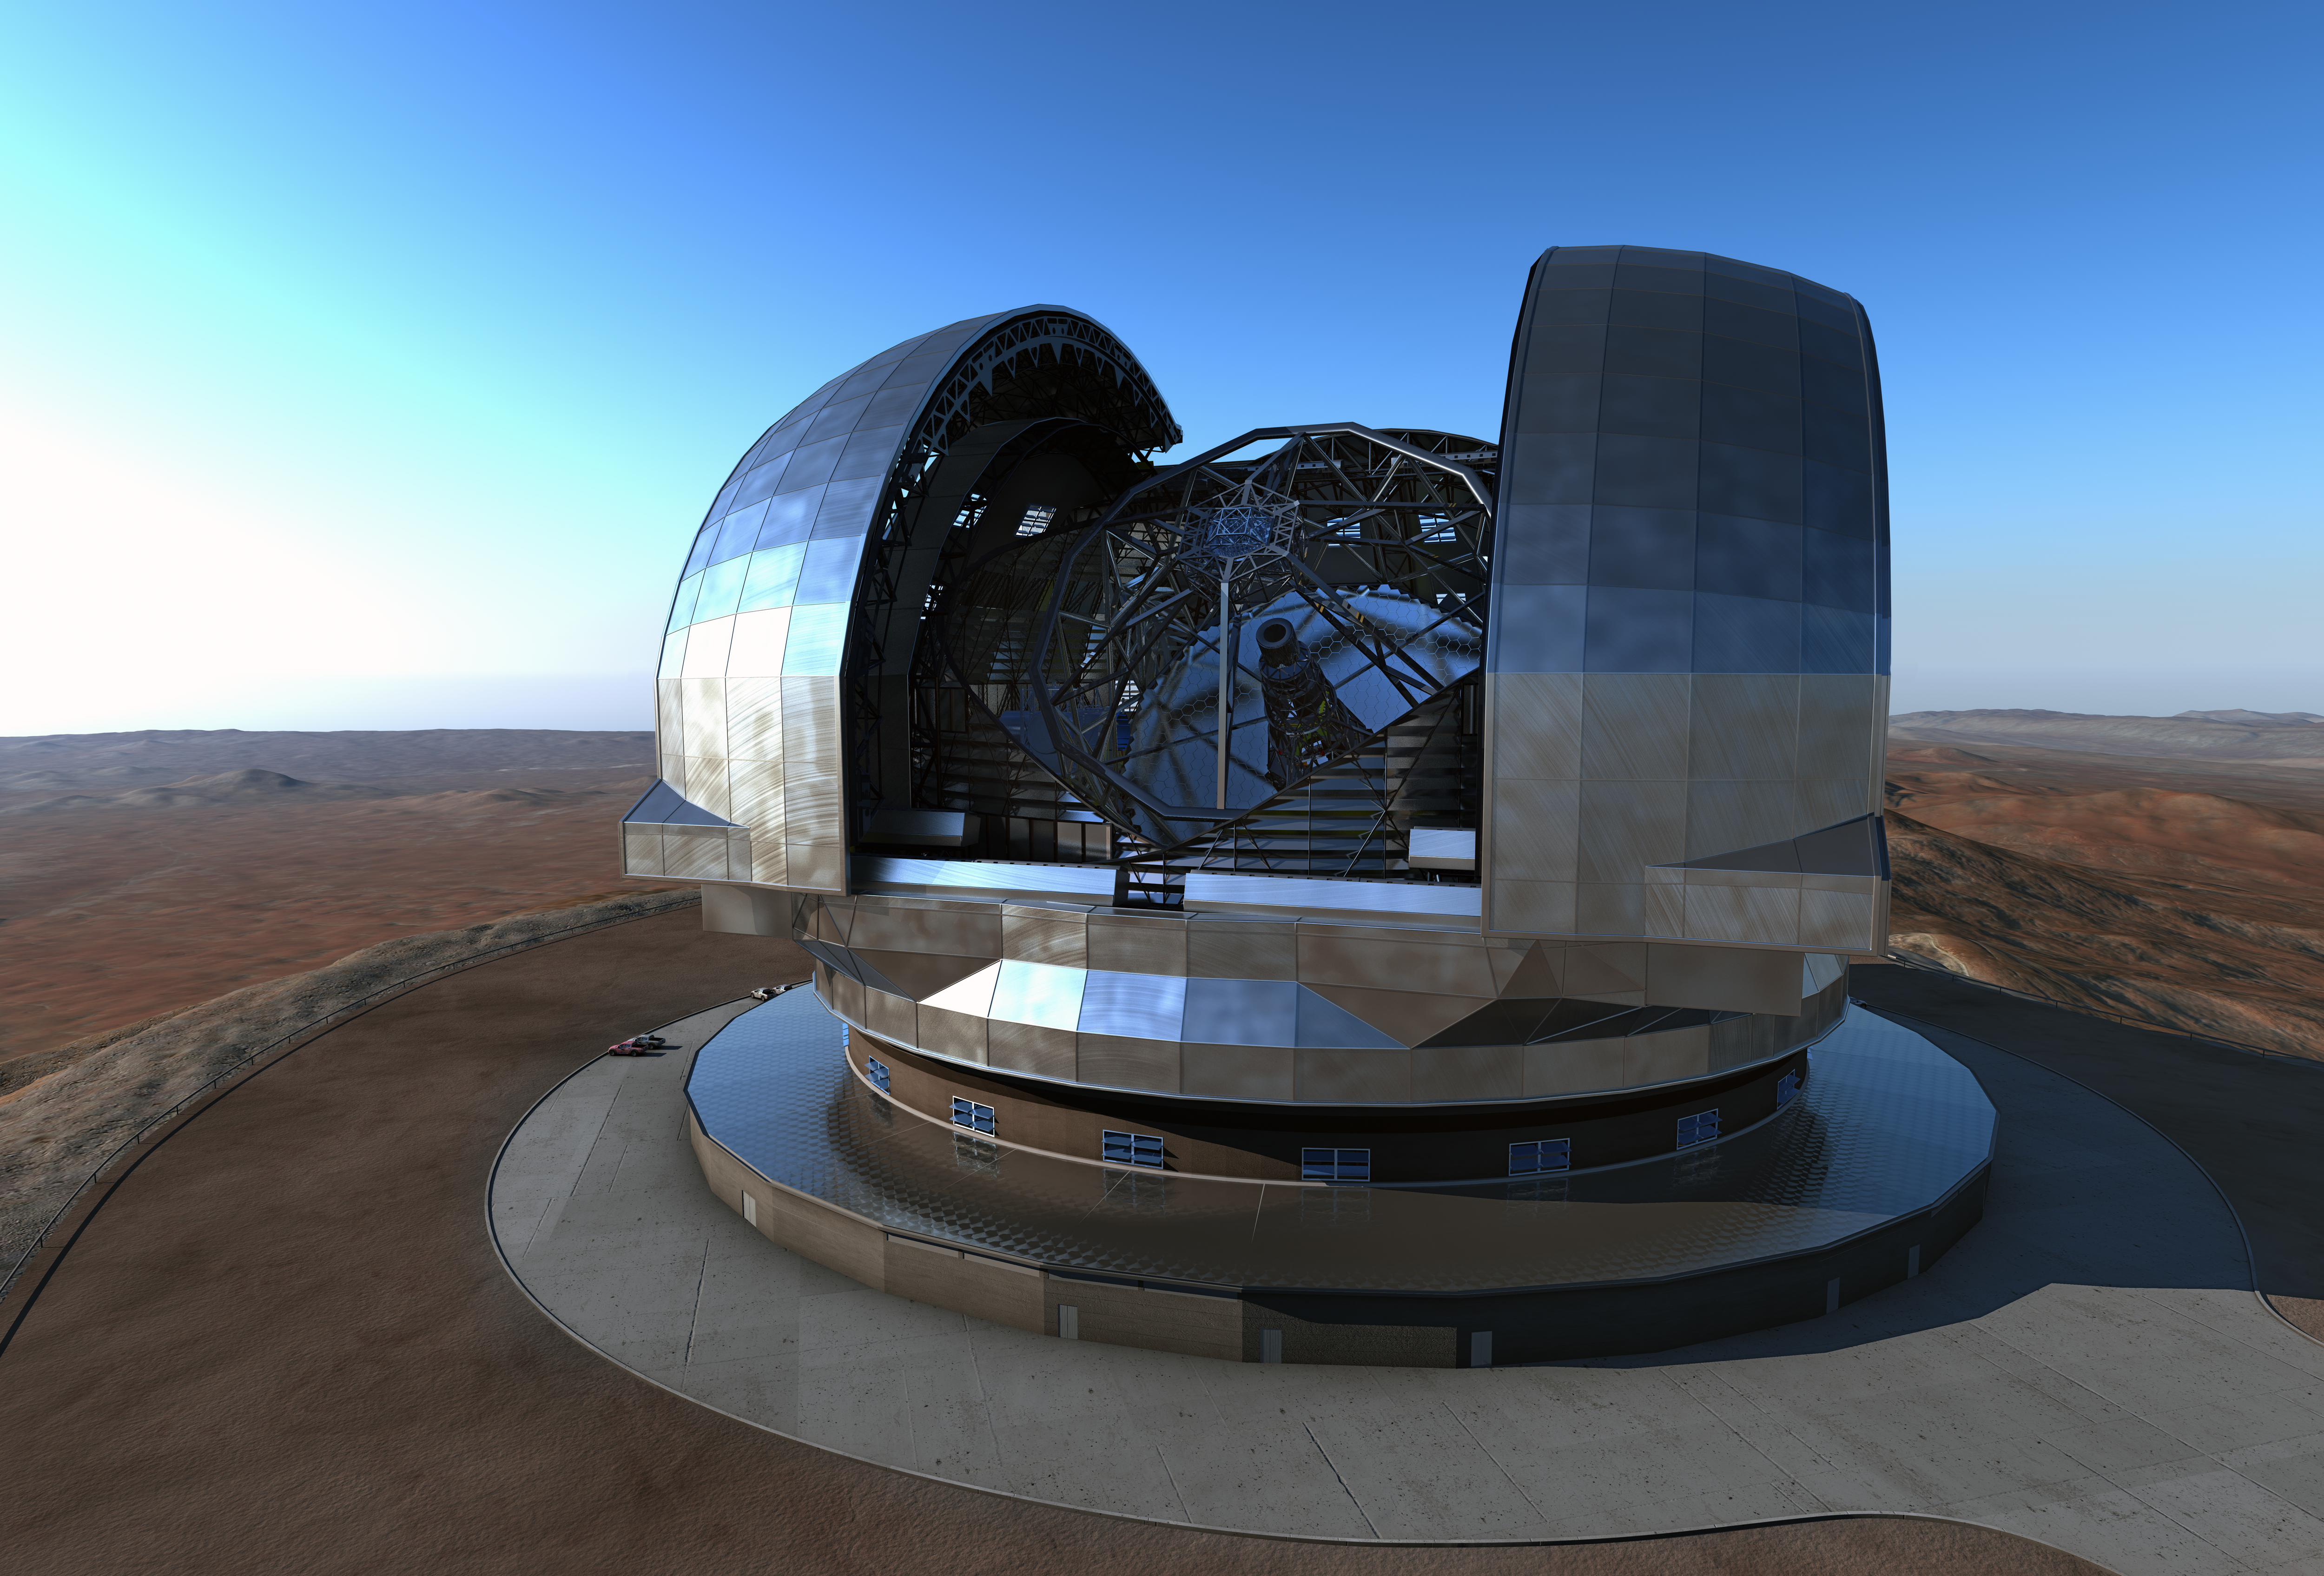

Artist’s impression of the European Extremely Large Telescope (E-ELT)

This very detailed new artist’s rendering shows the European Extremely Large Telescope (E-ELT) in its dome on Cerro Armazones, close to ESO’s Paranal Observatory in northern Chile.

The design shown here is close to the final one, but some small changes are expected.

Credit: ESO/L. Calçada